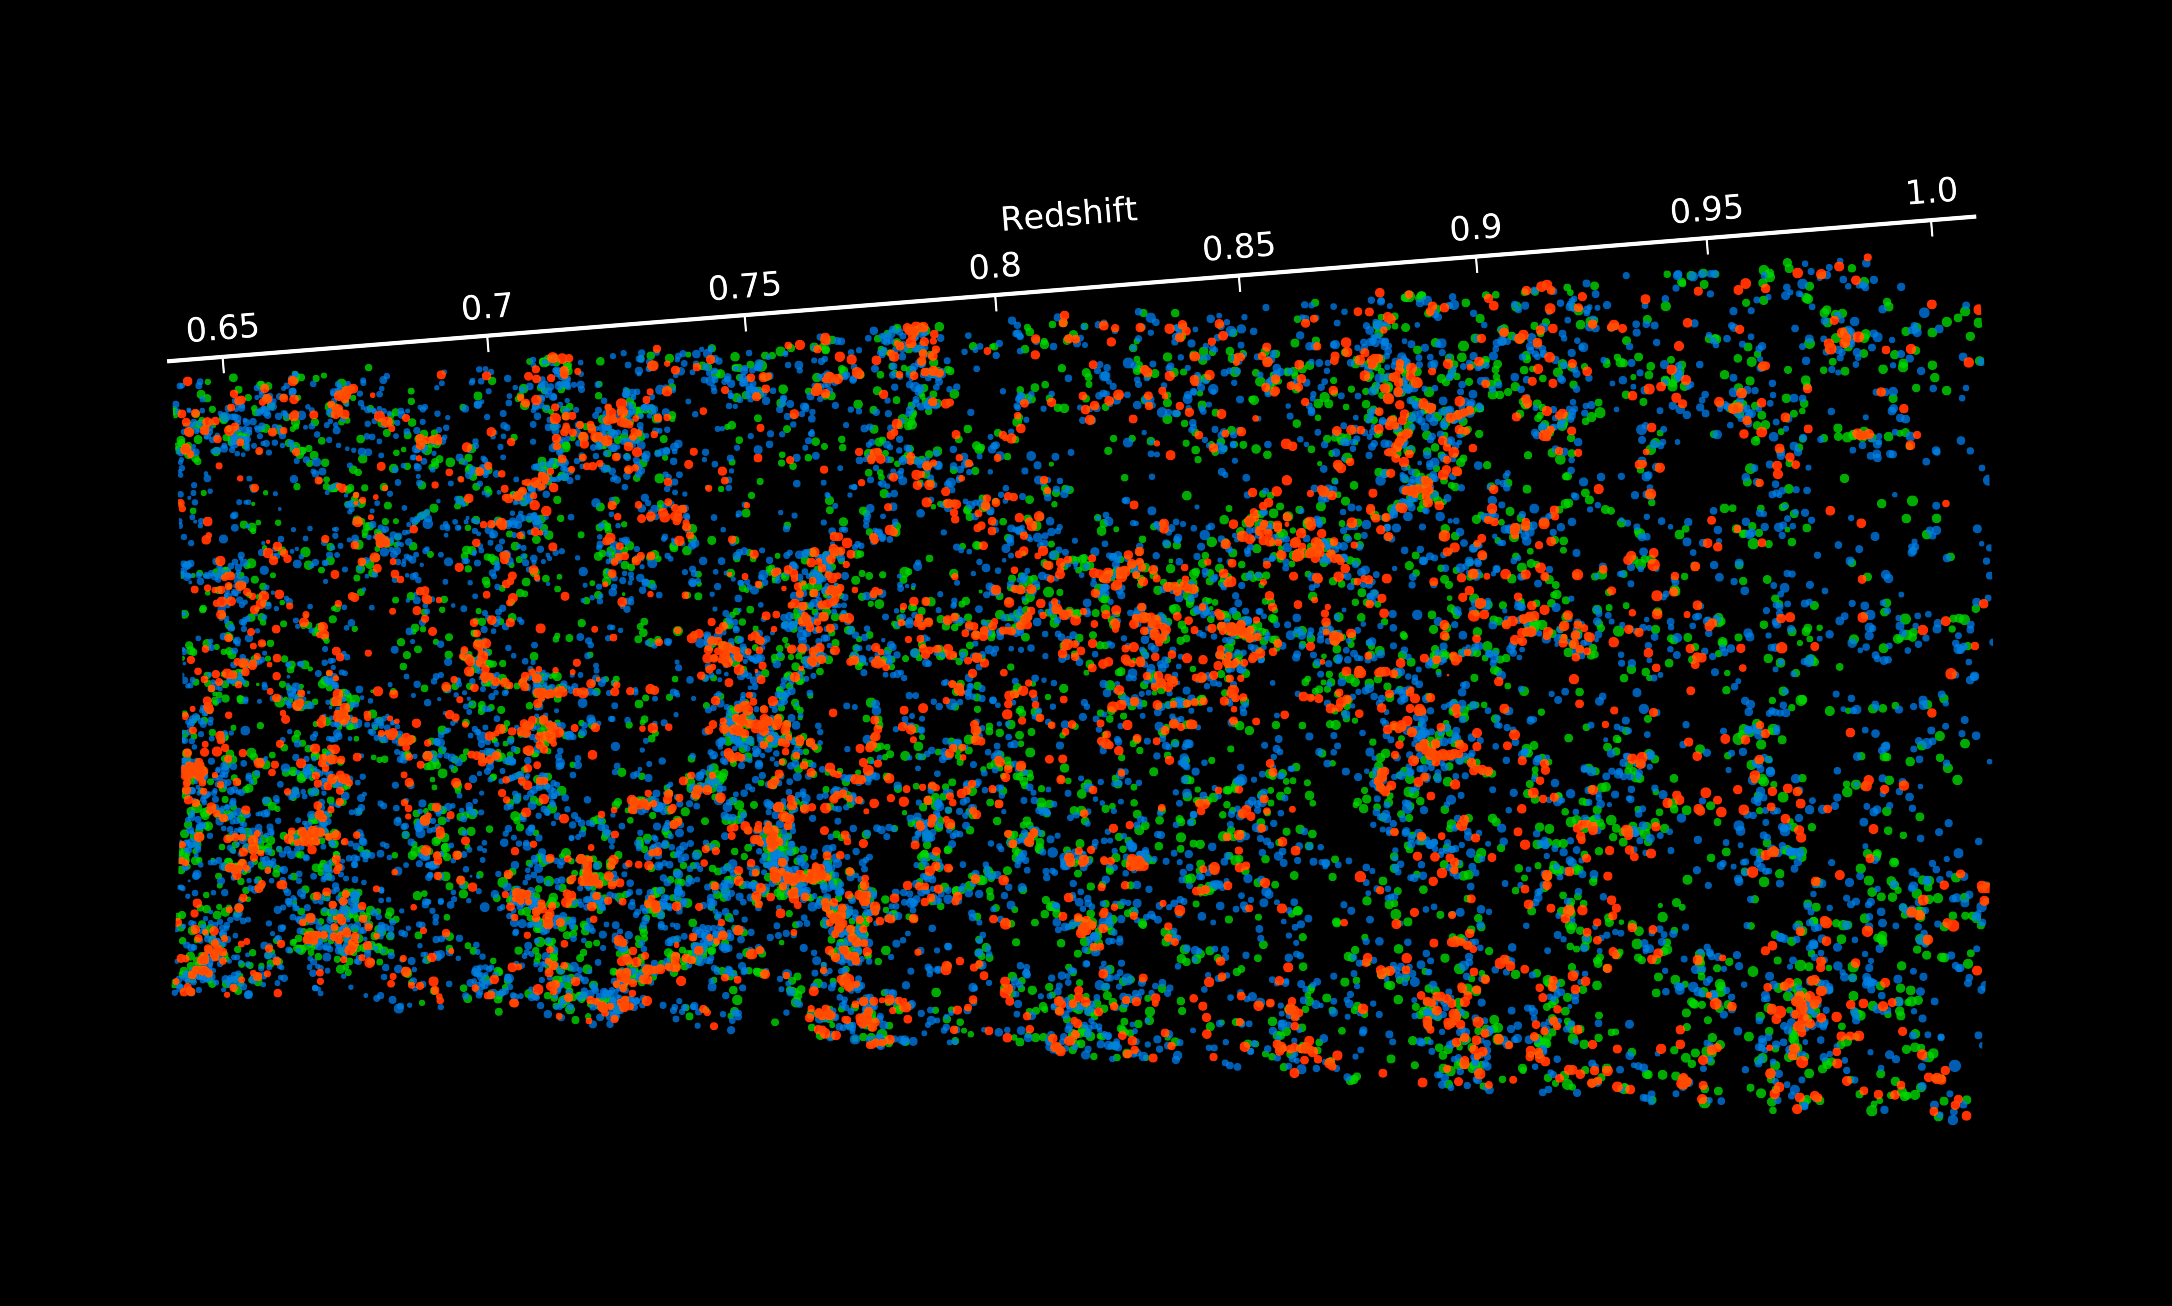

Map of the positions of thousands of galaxies in the VIPERS survey

This map of a section of the Universe shows the positions of thousands of galaxies that were measured as part of the VIPERS survey with ESO’s Very Large Telescope. The observer on the Earth is at the left and galaxies towards the right are seen at earlier times in the history of the Universe. Redshift 0.65 corresponds to looking back about six billion years and redshift 1.0 to about eight billion years ago. The colours indicate the true colours of the galaxies — red objects are red elliptical galaxies and blue are star-forming spiral galaxies. The sizes of the blobs indicate the brightness of the galaxies. The complex structure of the large-scale structure of the cosmic web is clearly seen.

Credit: ESO/L. Guzzo/VIPERS survey